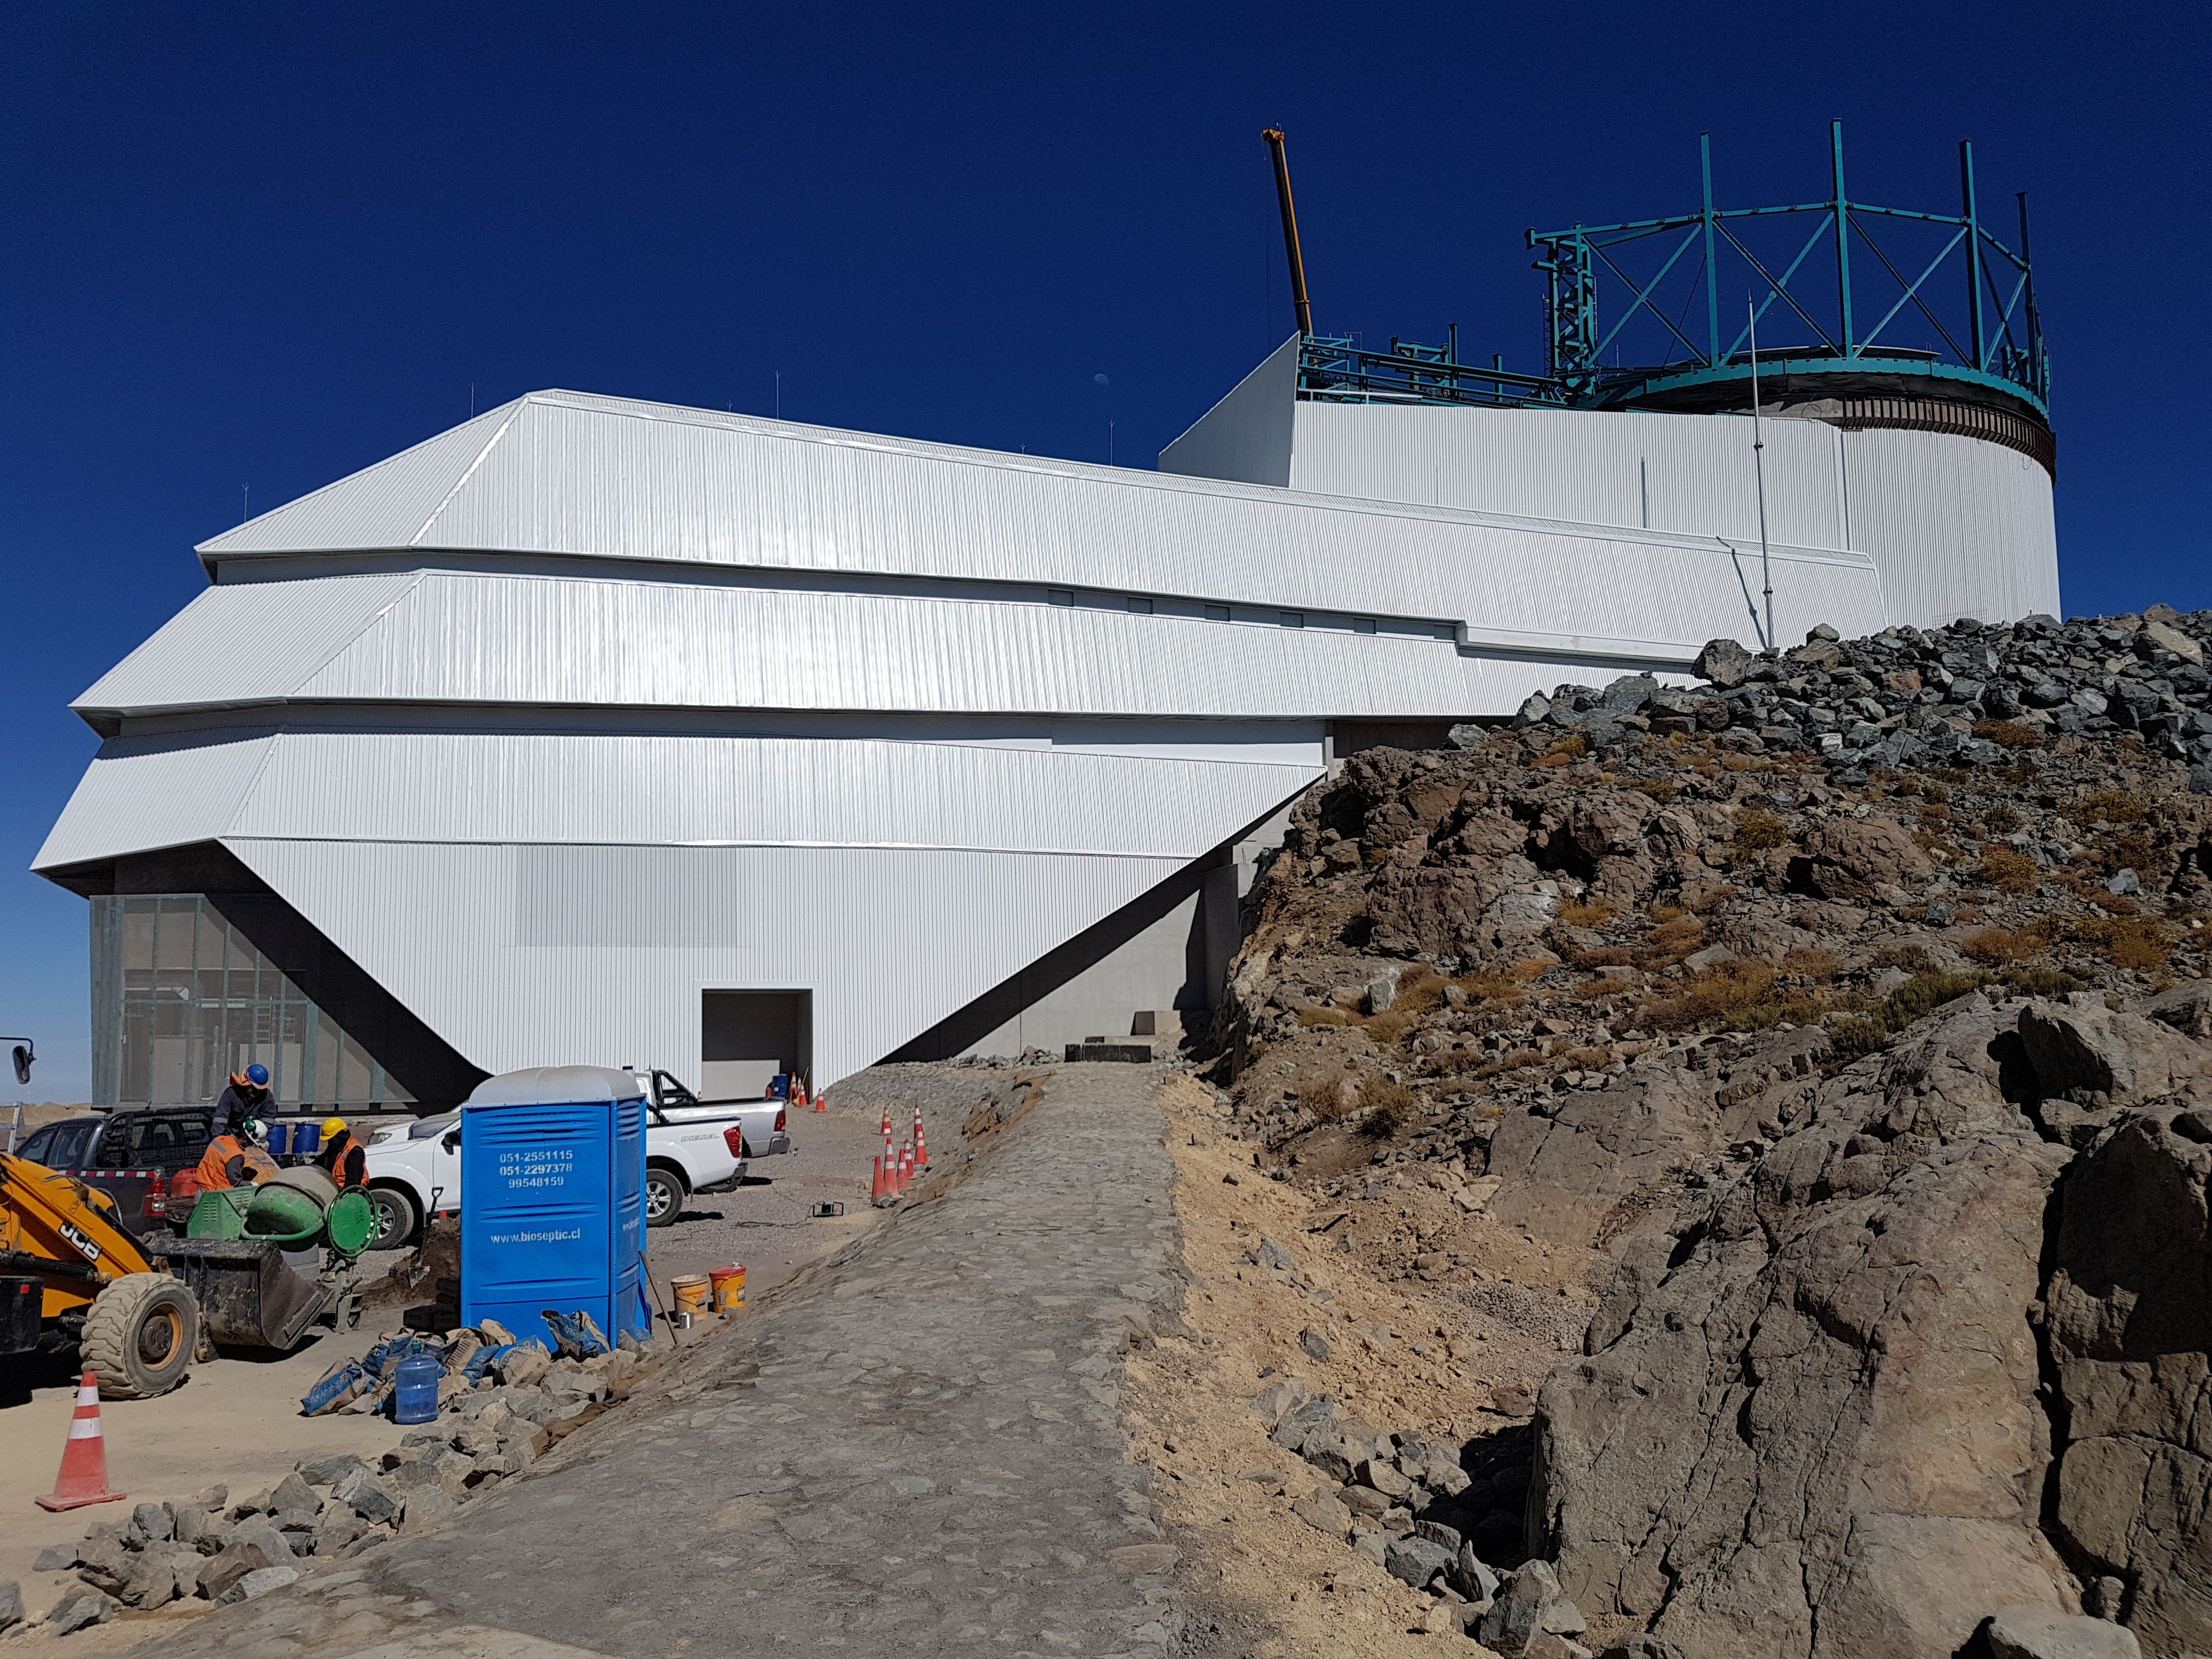

Summit Update. Besalco guarantee period

Summit site construction site status in April, 2018. General Contractor Besalco is completing punch list items.

Credit: Rubin Observatory/NSF/AURA